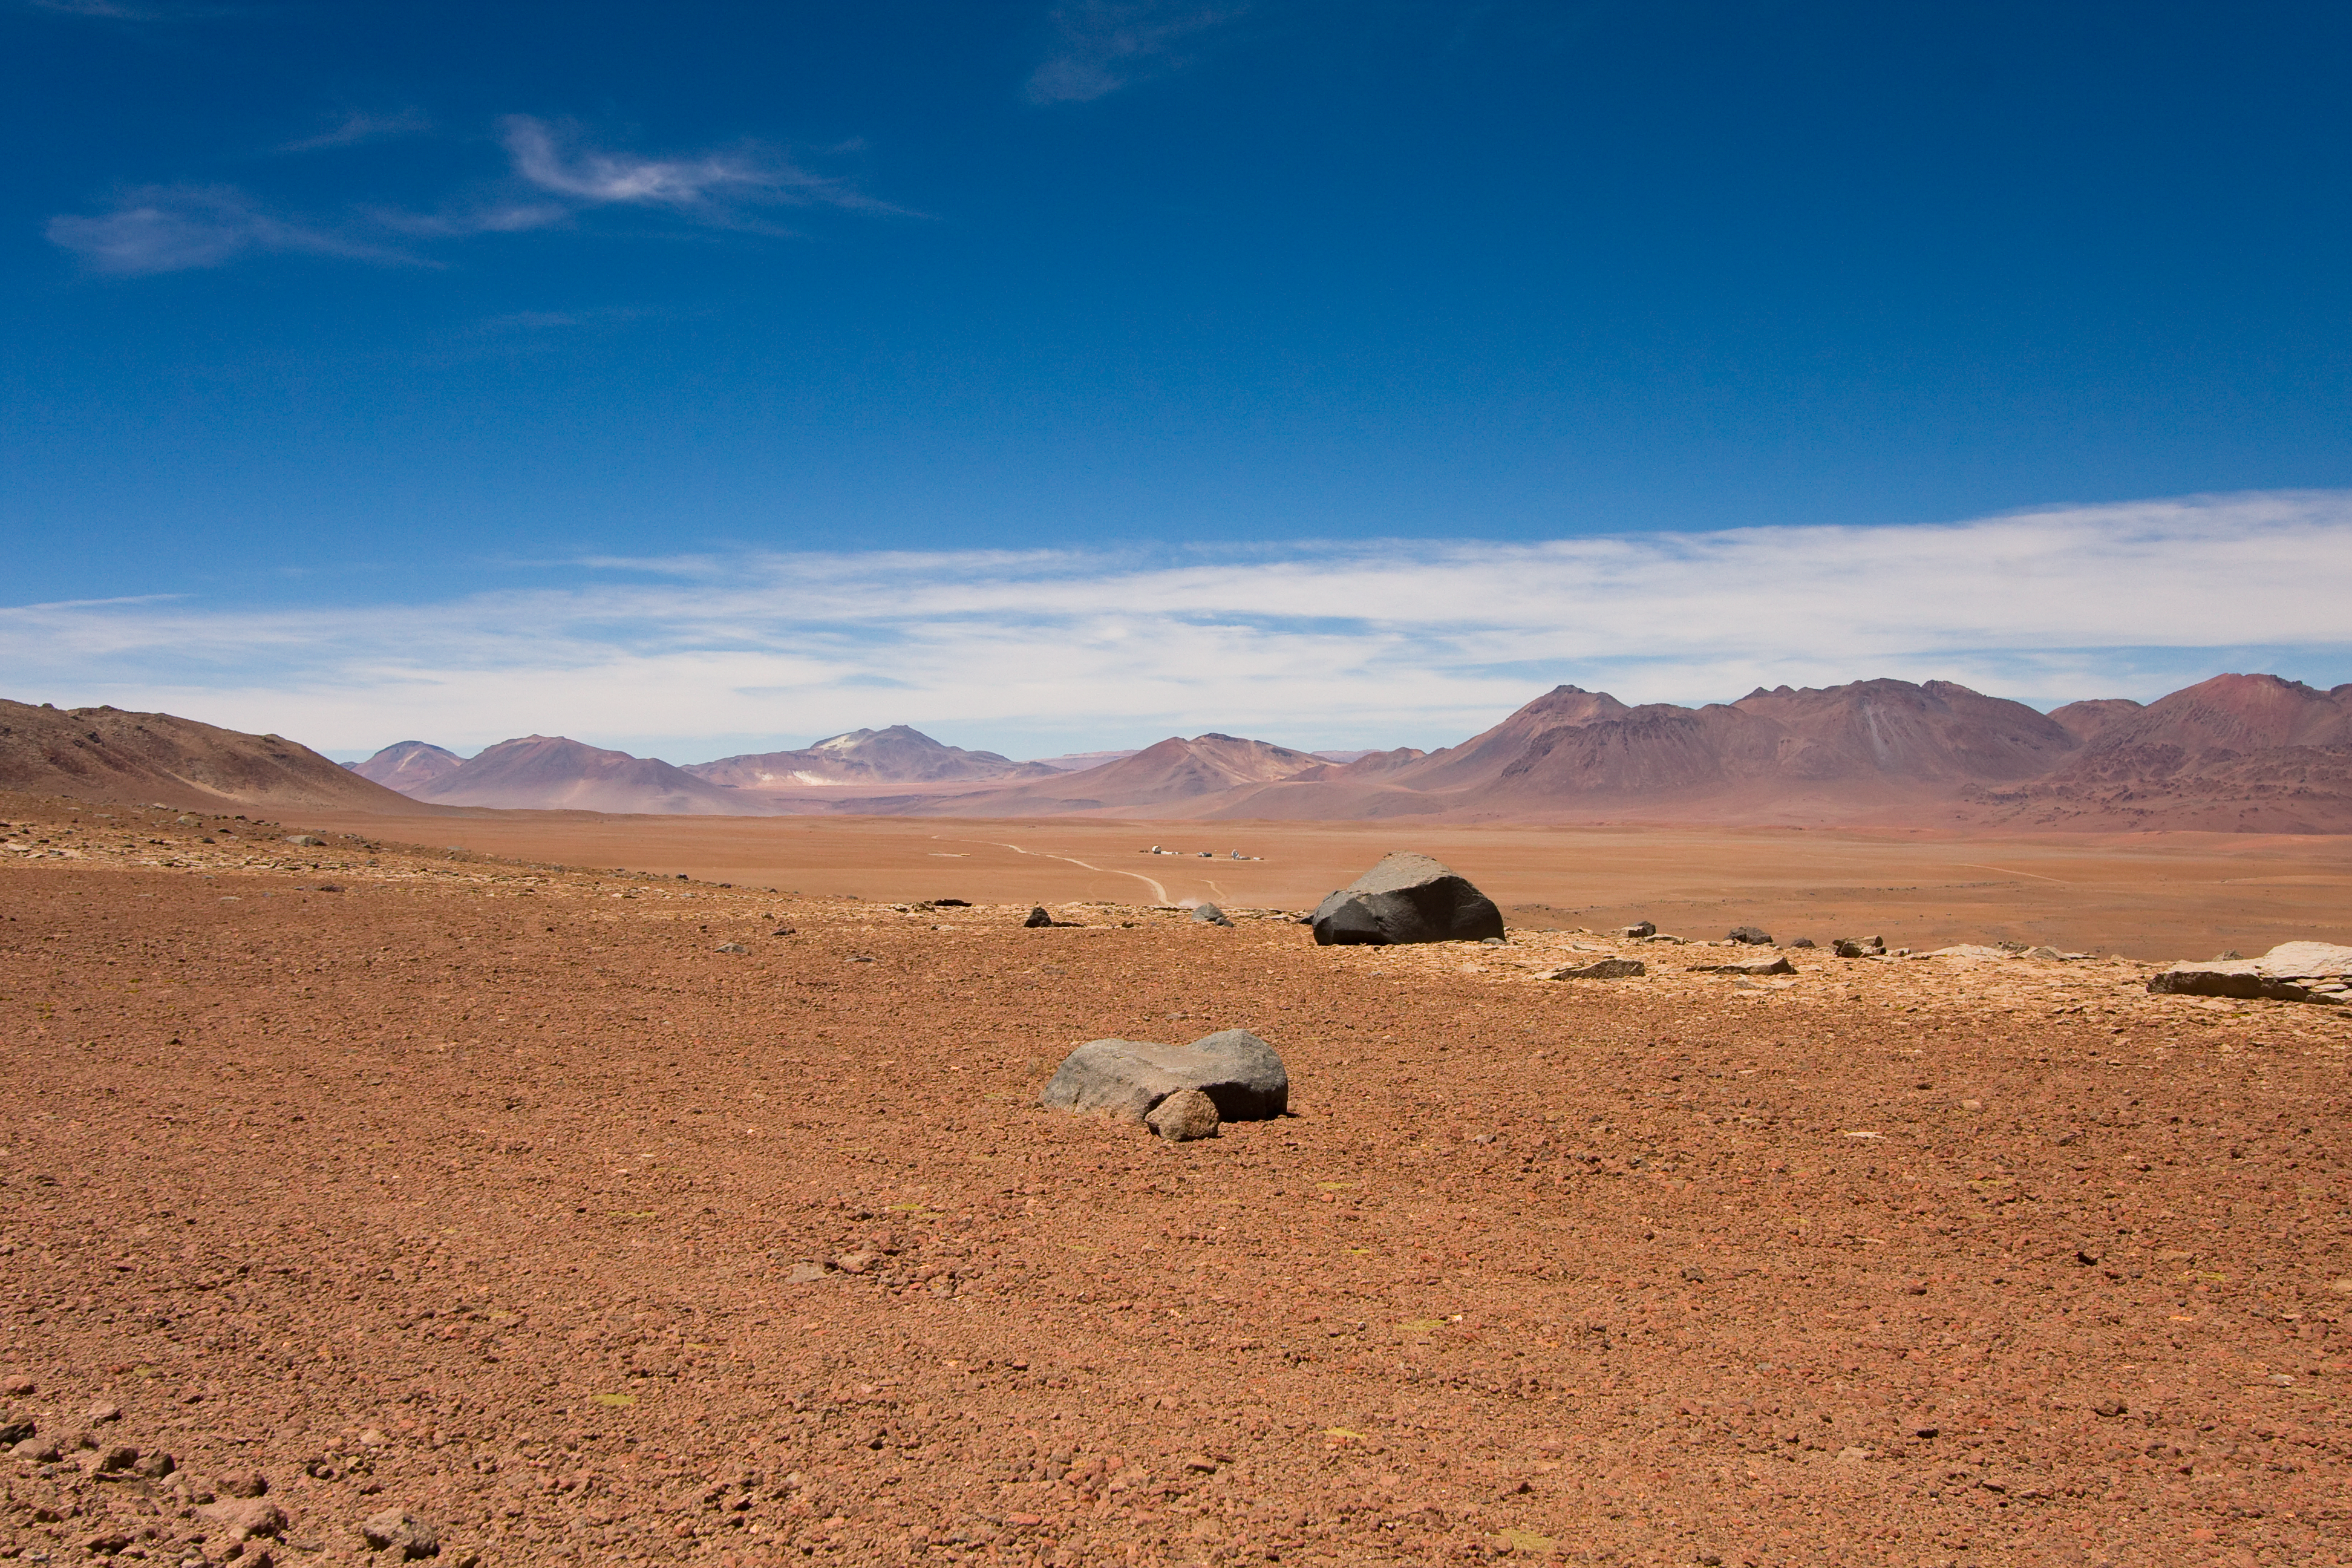

The plateau of Chajnantor, the ALMA array operations site

The ALMA (Atacama Large Millimeter/submillimeter Array) Array Operations Site (AOS). The site is located on the Chajnantor plain of the Chilean Andes, 5000 m above sea level. ALMA is the largest ground-based astronomy project in existence, and will be comprised of a giant array of 12-m submillimetre quality antennas, with baselines of several kilometres. An additional, compact array of 7-m and 12-m antennas will complement the main array. Construction of ALMA started in 2003 and will be completed in 2012. The ALMA project is an international collaboration between Europe, East Asia and North America in cooperation with the Republic of Chile.

Credit: H. Sommer/ALMA (ESO/NAOJ/NRAO)